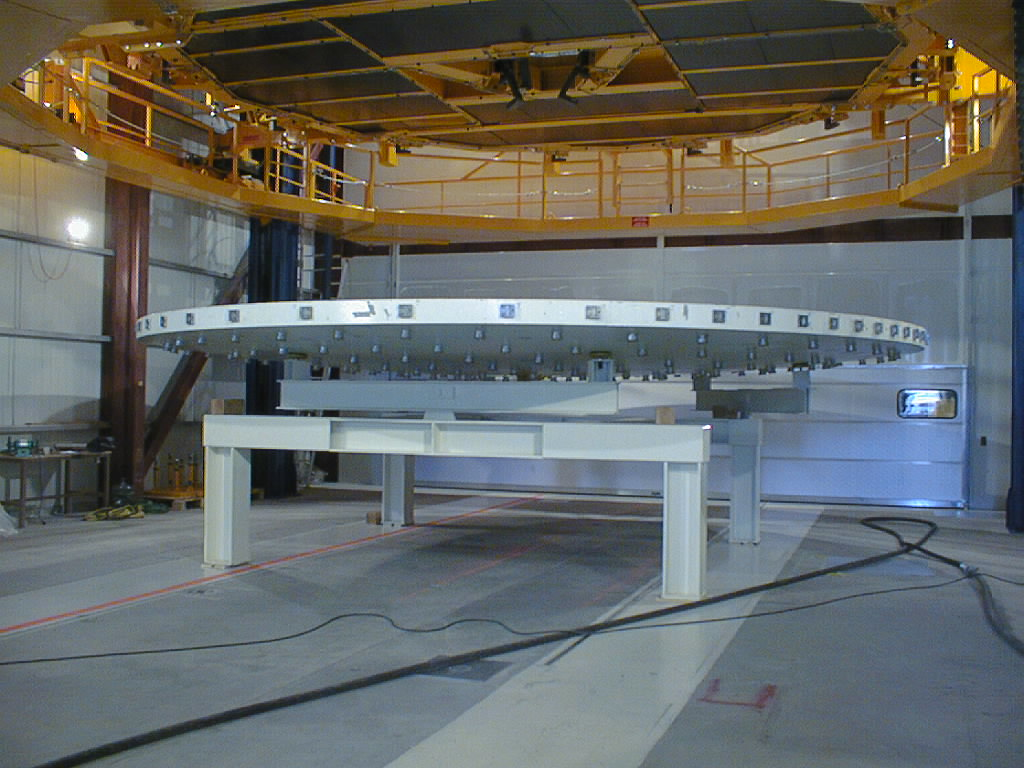

Mirror installed on first VLT Unit Telescope

After having been removed from the M1 cell, the concrete dummy mirror rests on its special support system, under the Mirror Handling Tool in the MMB. Like the real Zerodur mirror, the dummy is only 17.5 cm thick. (Photo obtained on April 9, 1998).

Credit: ESO